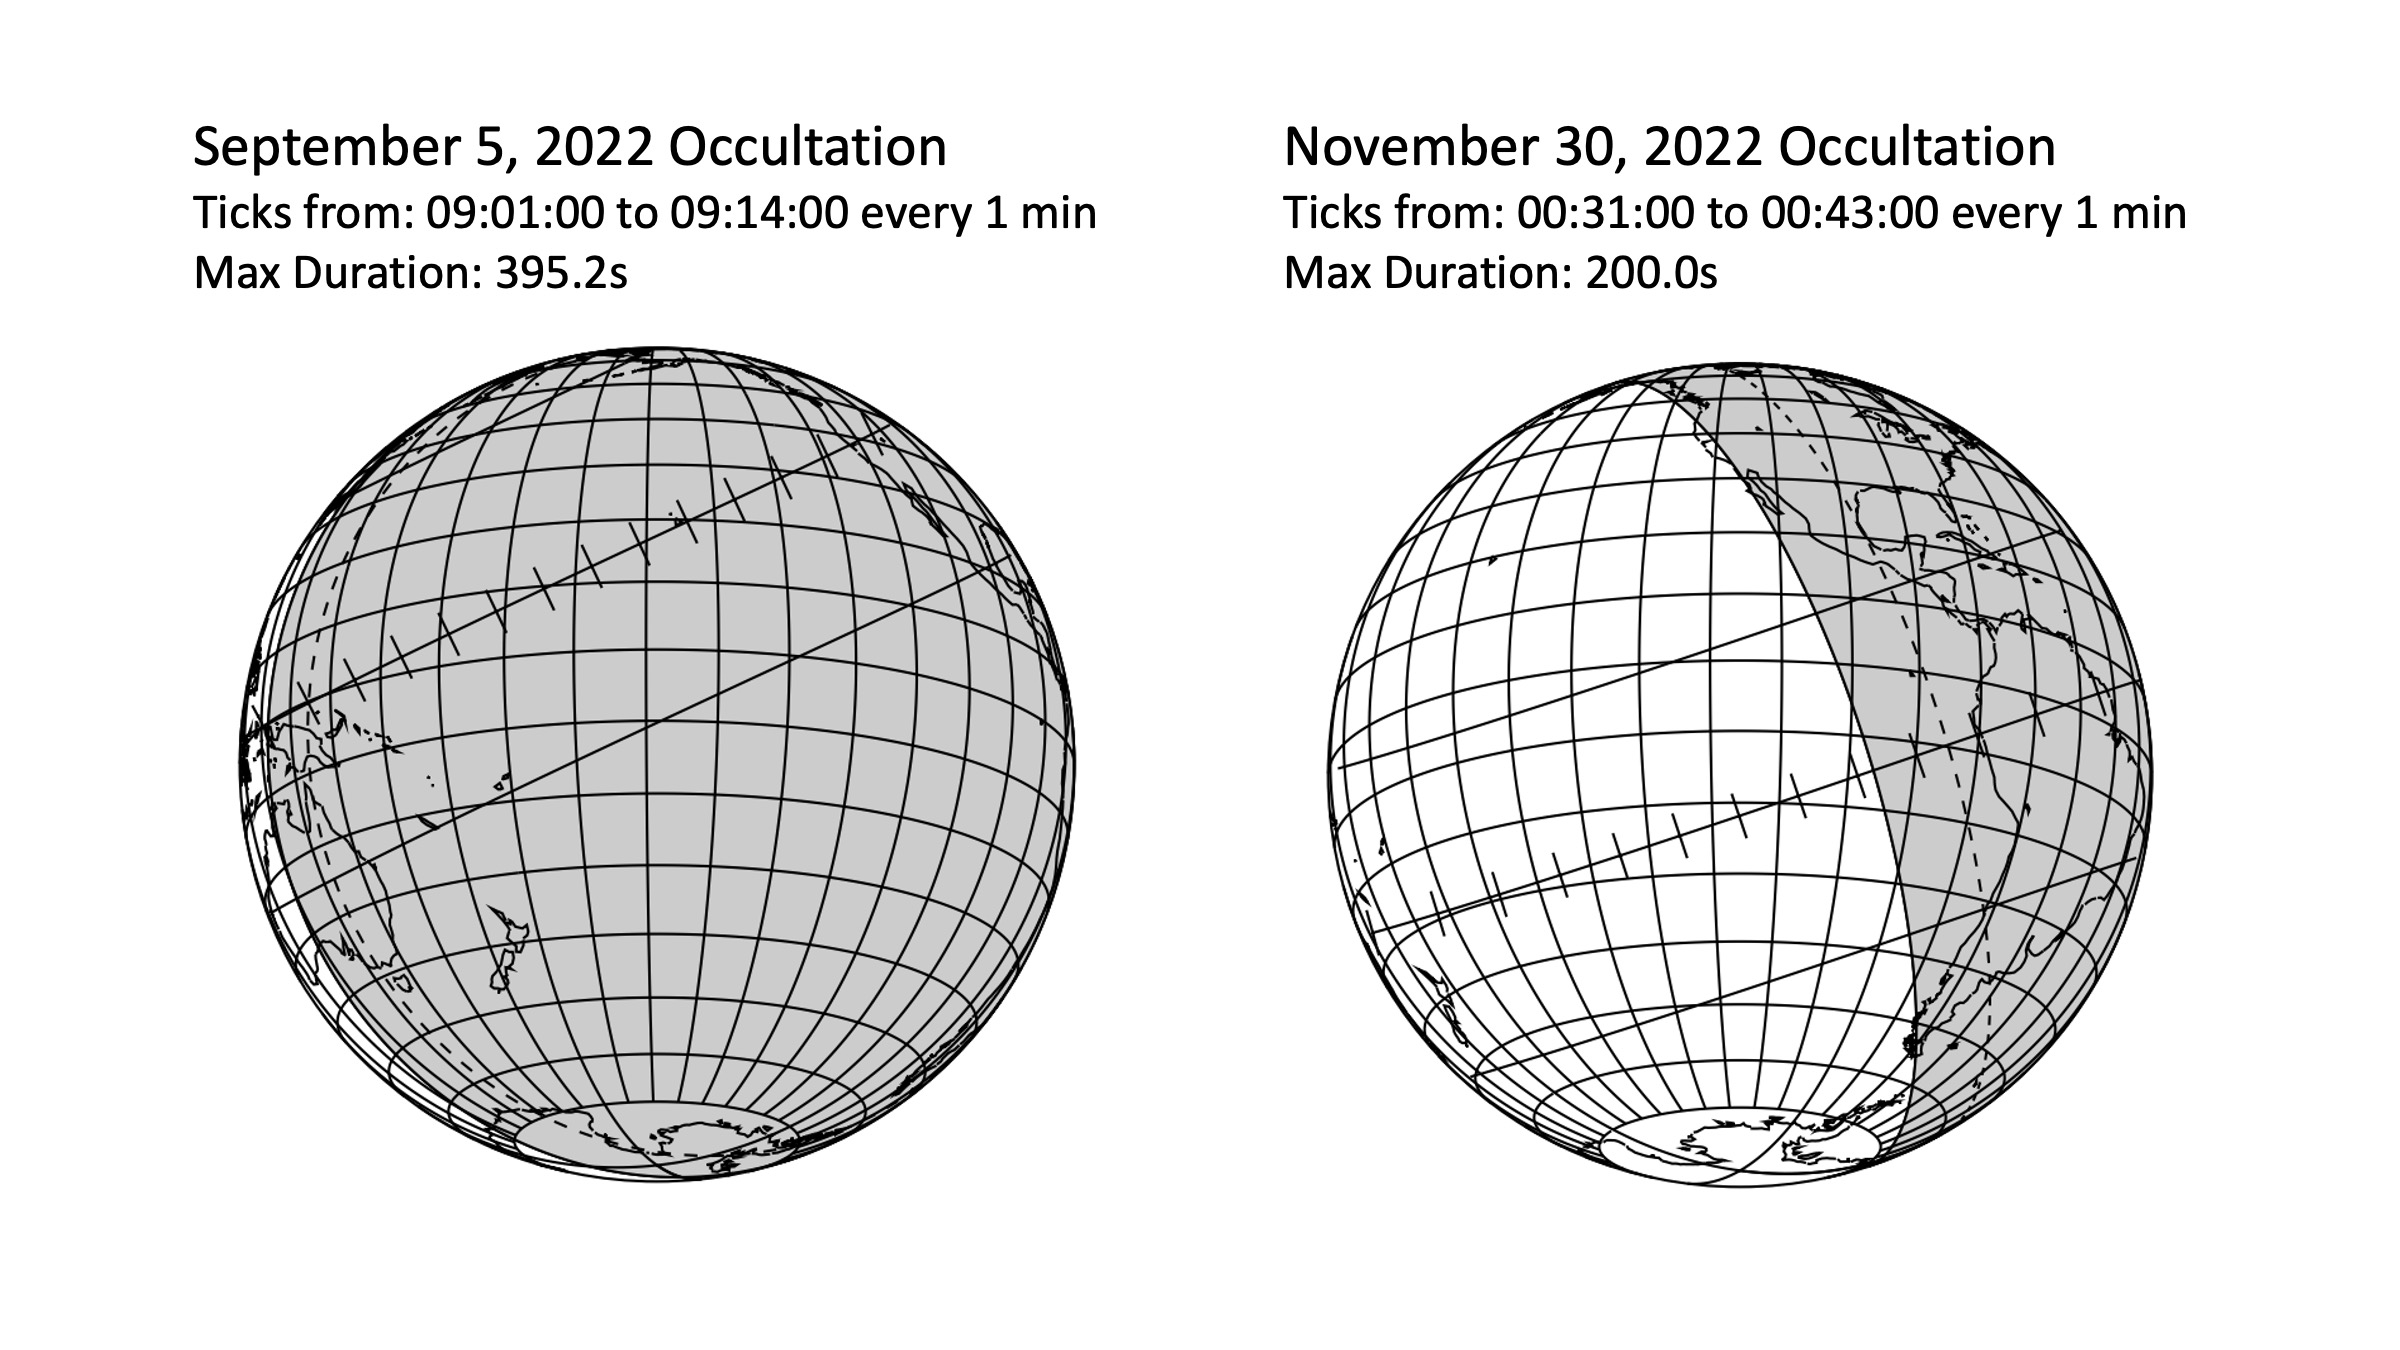

Titan Occultation Maps

Prediction maps showing the path of Titan’s shadow during each occultation event. The width of the shadow track is the same size as Titan, ~ 6000 kilometers. Left: The center track of Titan’s shadow passed directly over Hawai‘i. Right: The outer region of Titan’s shadow passed over Chile.

Credit: Lowell Observatory/Larry Wassermann